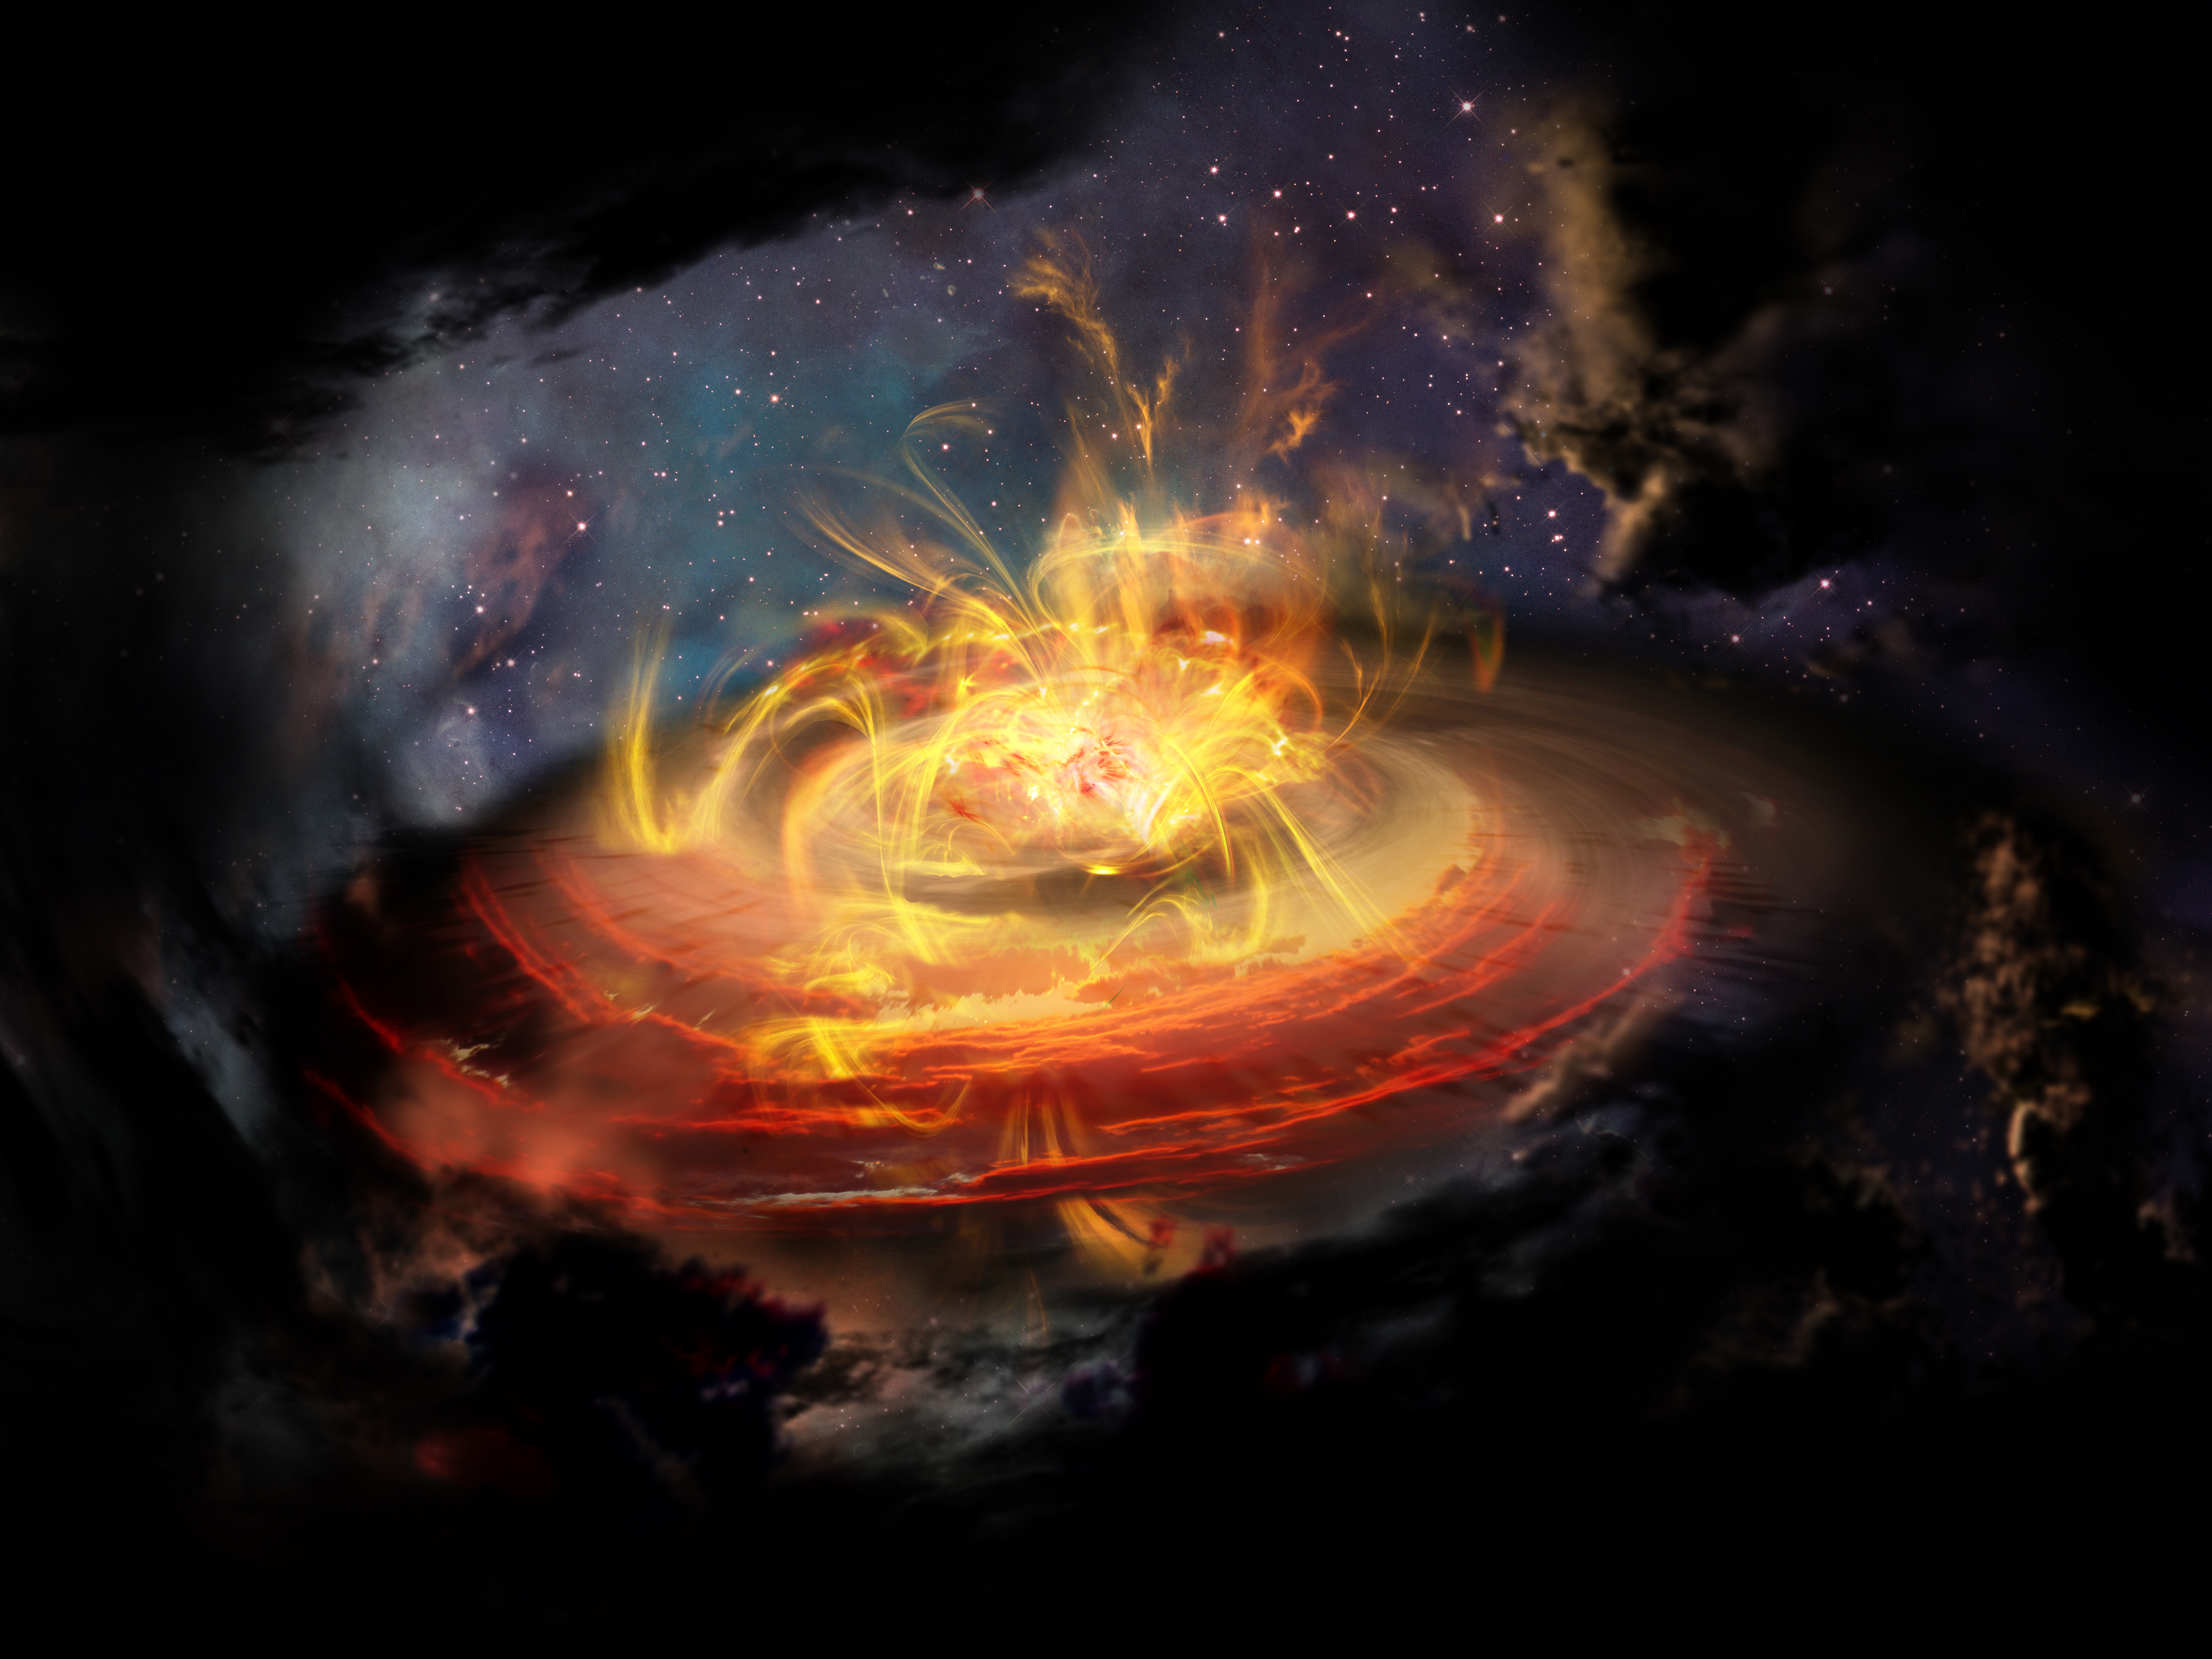

Chaotically Magnetized Cloud Is No Place to Build a Star, or Is It?

For decades, scientists thought that the magnetic field lines coursing around newly forming stars were both powerful and unyielding, working like jail bars to corral star-forming material. More recently, astronomers have found tantalizing evidence that large-scale turbulence far from a nascent star can drag magnetic fields around at will. Now, a team of astronomers using the Atacama Large Millimeter/submillimeter Array (ALMA) has discovered a surprisingly weak and wildly disorganized magnetic field very near a newly emerging protostar, shown here in an artist's impression. These observations suggest that the impact of magnetic fields on star formation is more complex than previously thought.

Credit: NRAO/AUI/NSF; D. Berry